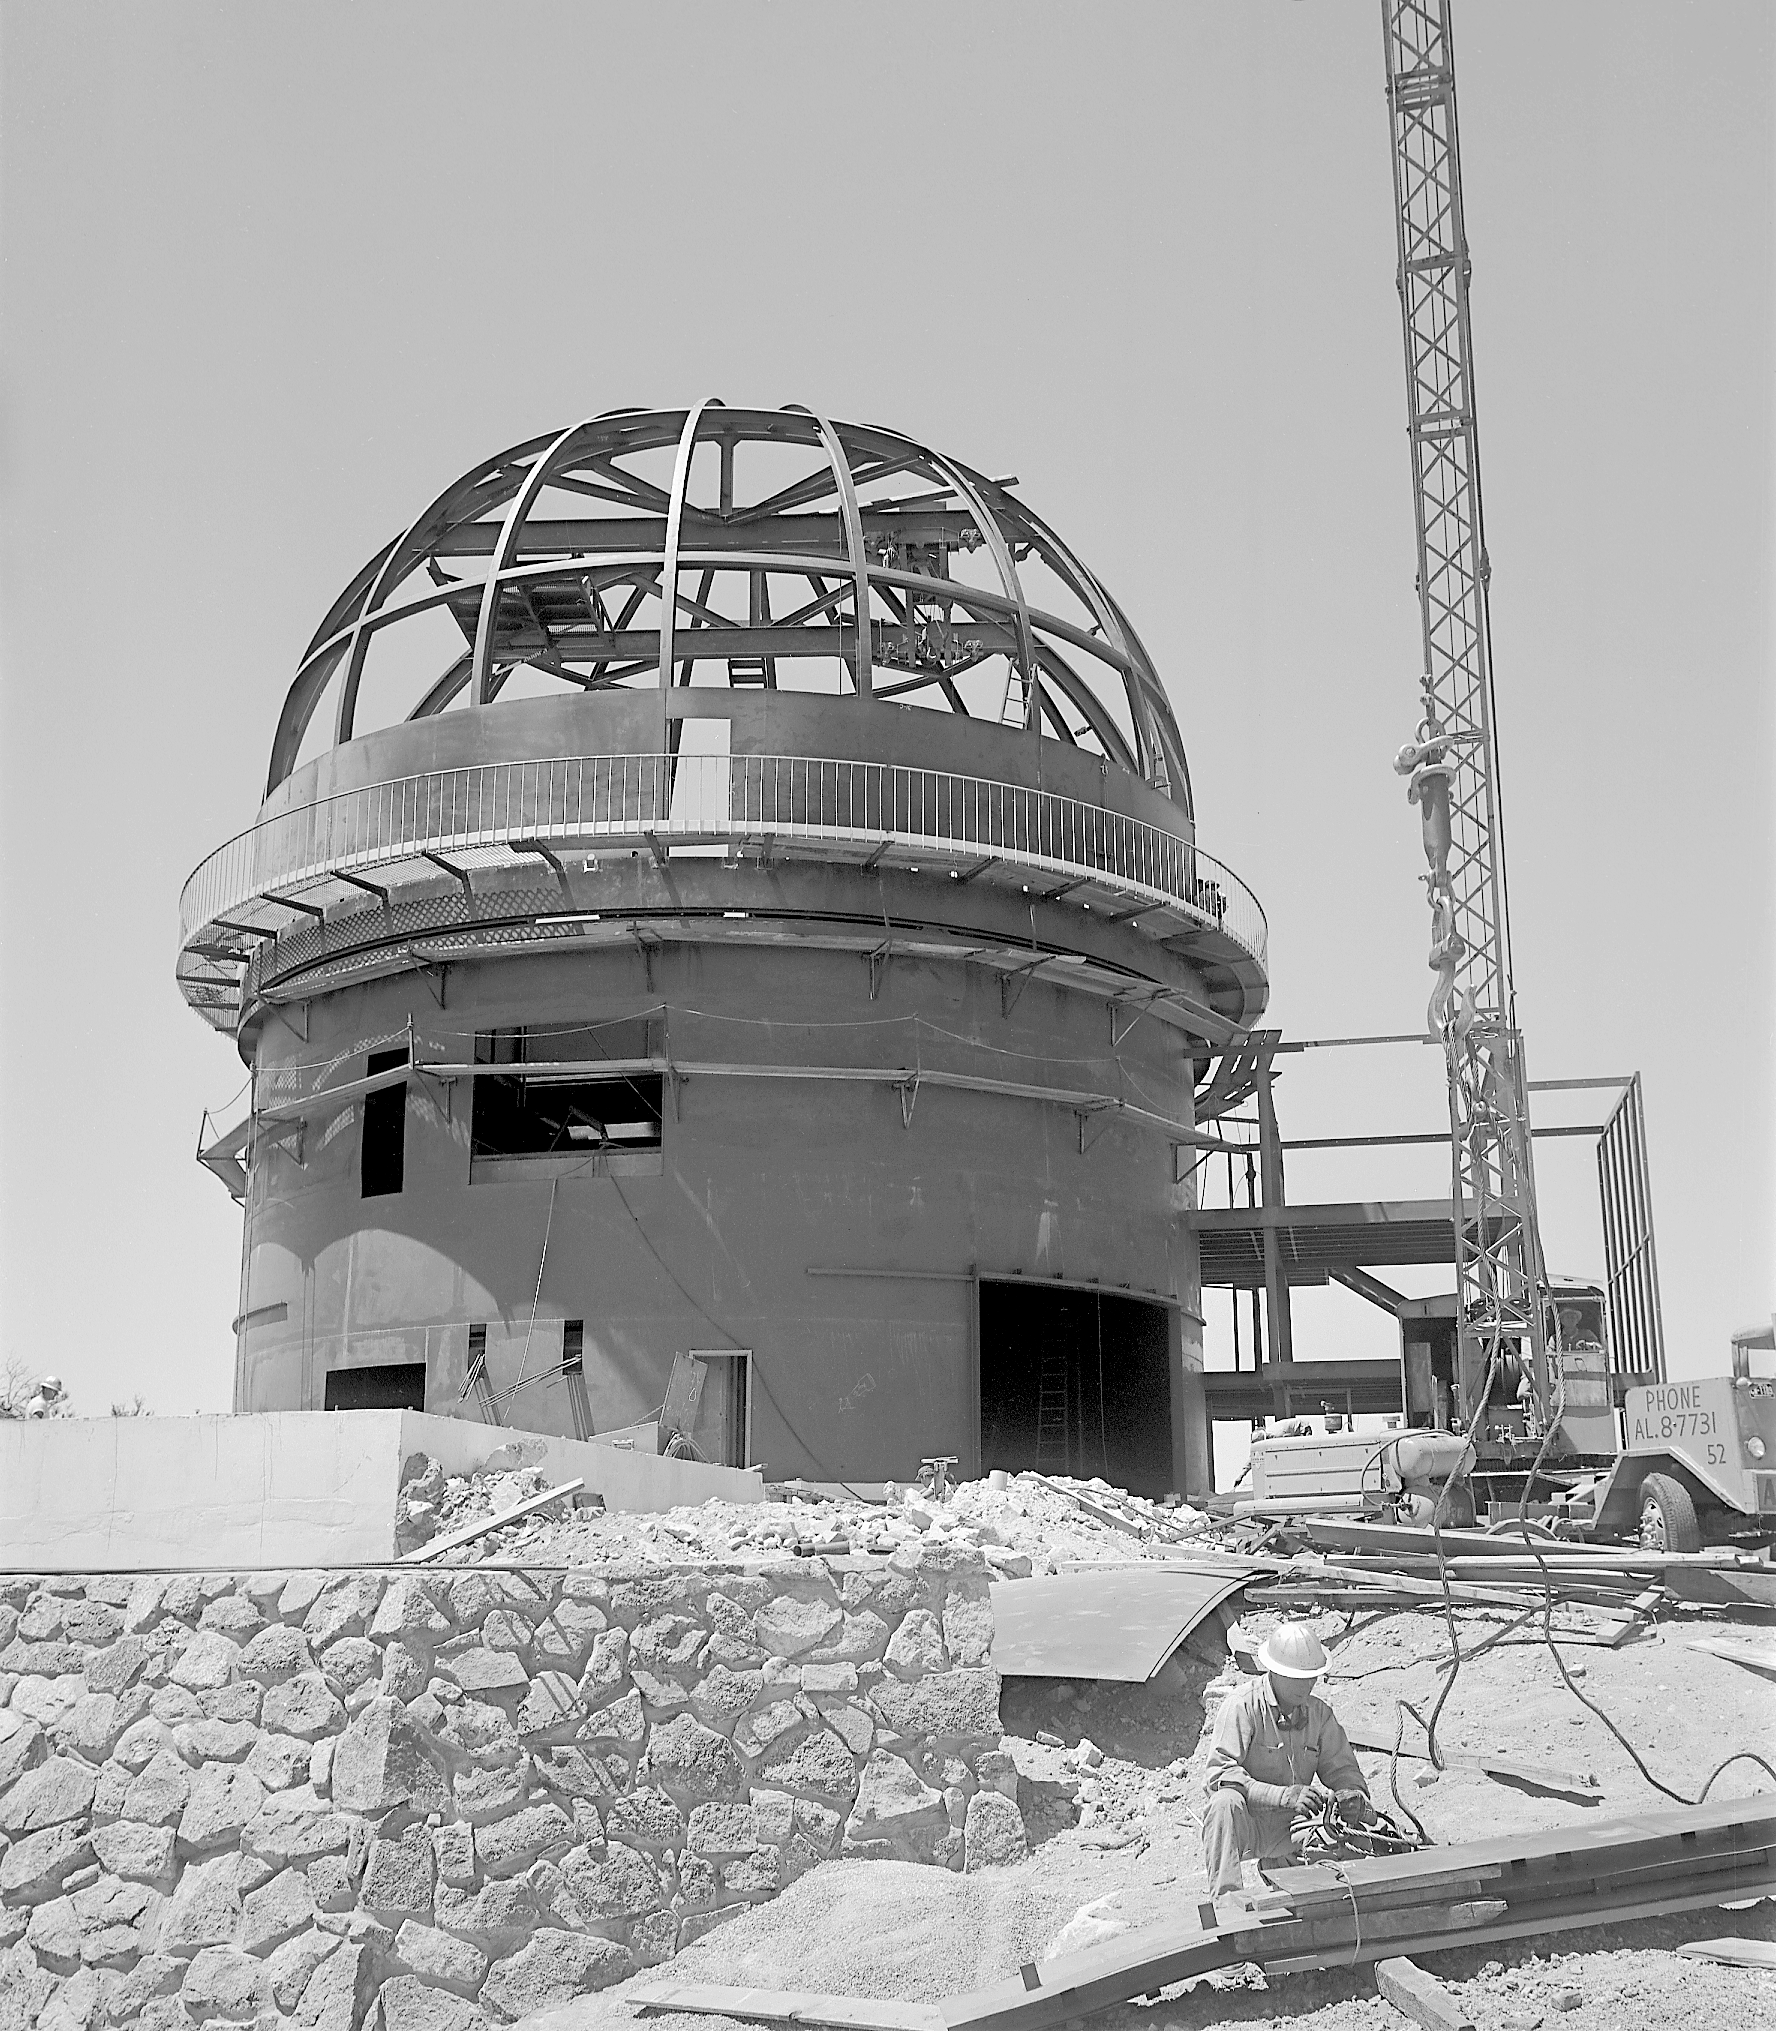

KPNO 2.1-meter under construction

Construction of the 2.1-meter telescope on Kitt Peak: status as at 6/3/1960.

Credit: NOIRLab/NSF/AURA